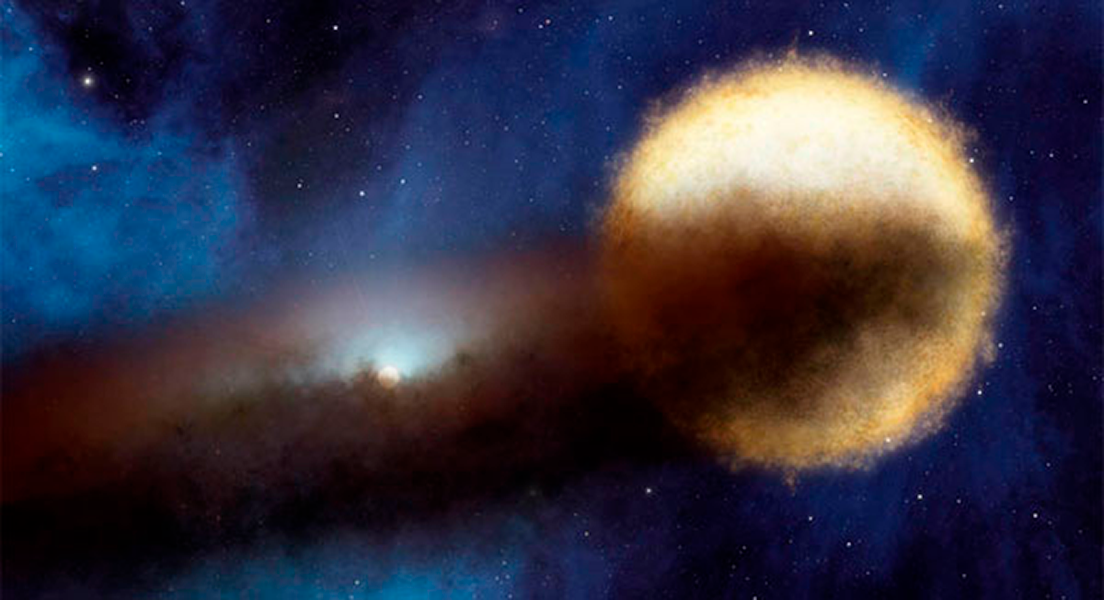

Centuries-Old Star Mystery Coming to a Close

Astronomers using NASA’s Spitzer Space telescope have found a likely solution to a centuries-old riddle of the night sky. Every 27 years, a bright star called Epsilon Aurigae fades over period of two years, then brightens back up again. Though amateur and professional astronomers have observed the system extensively, the nature of both the bright star and the companion object that periodically eclipses it have remained unclear. The companion is known to be surrounded by a dusty disk, as illustrated in this artist’s concept.

Credit: NASA/JPL-Caltech